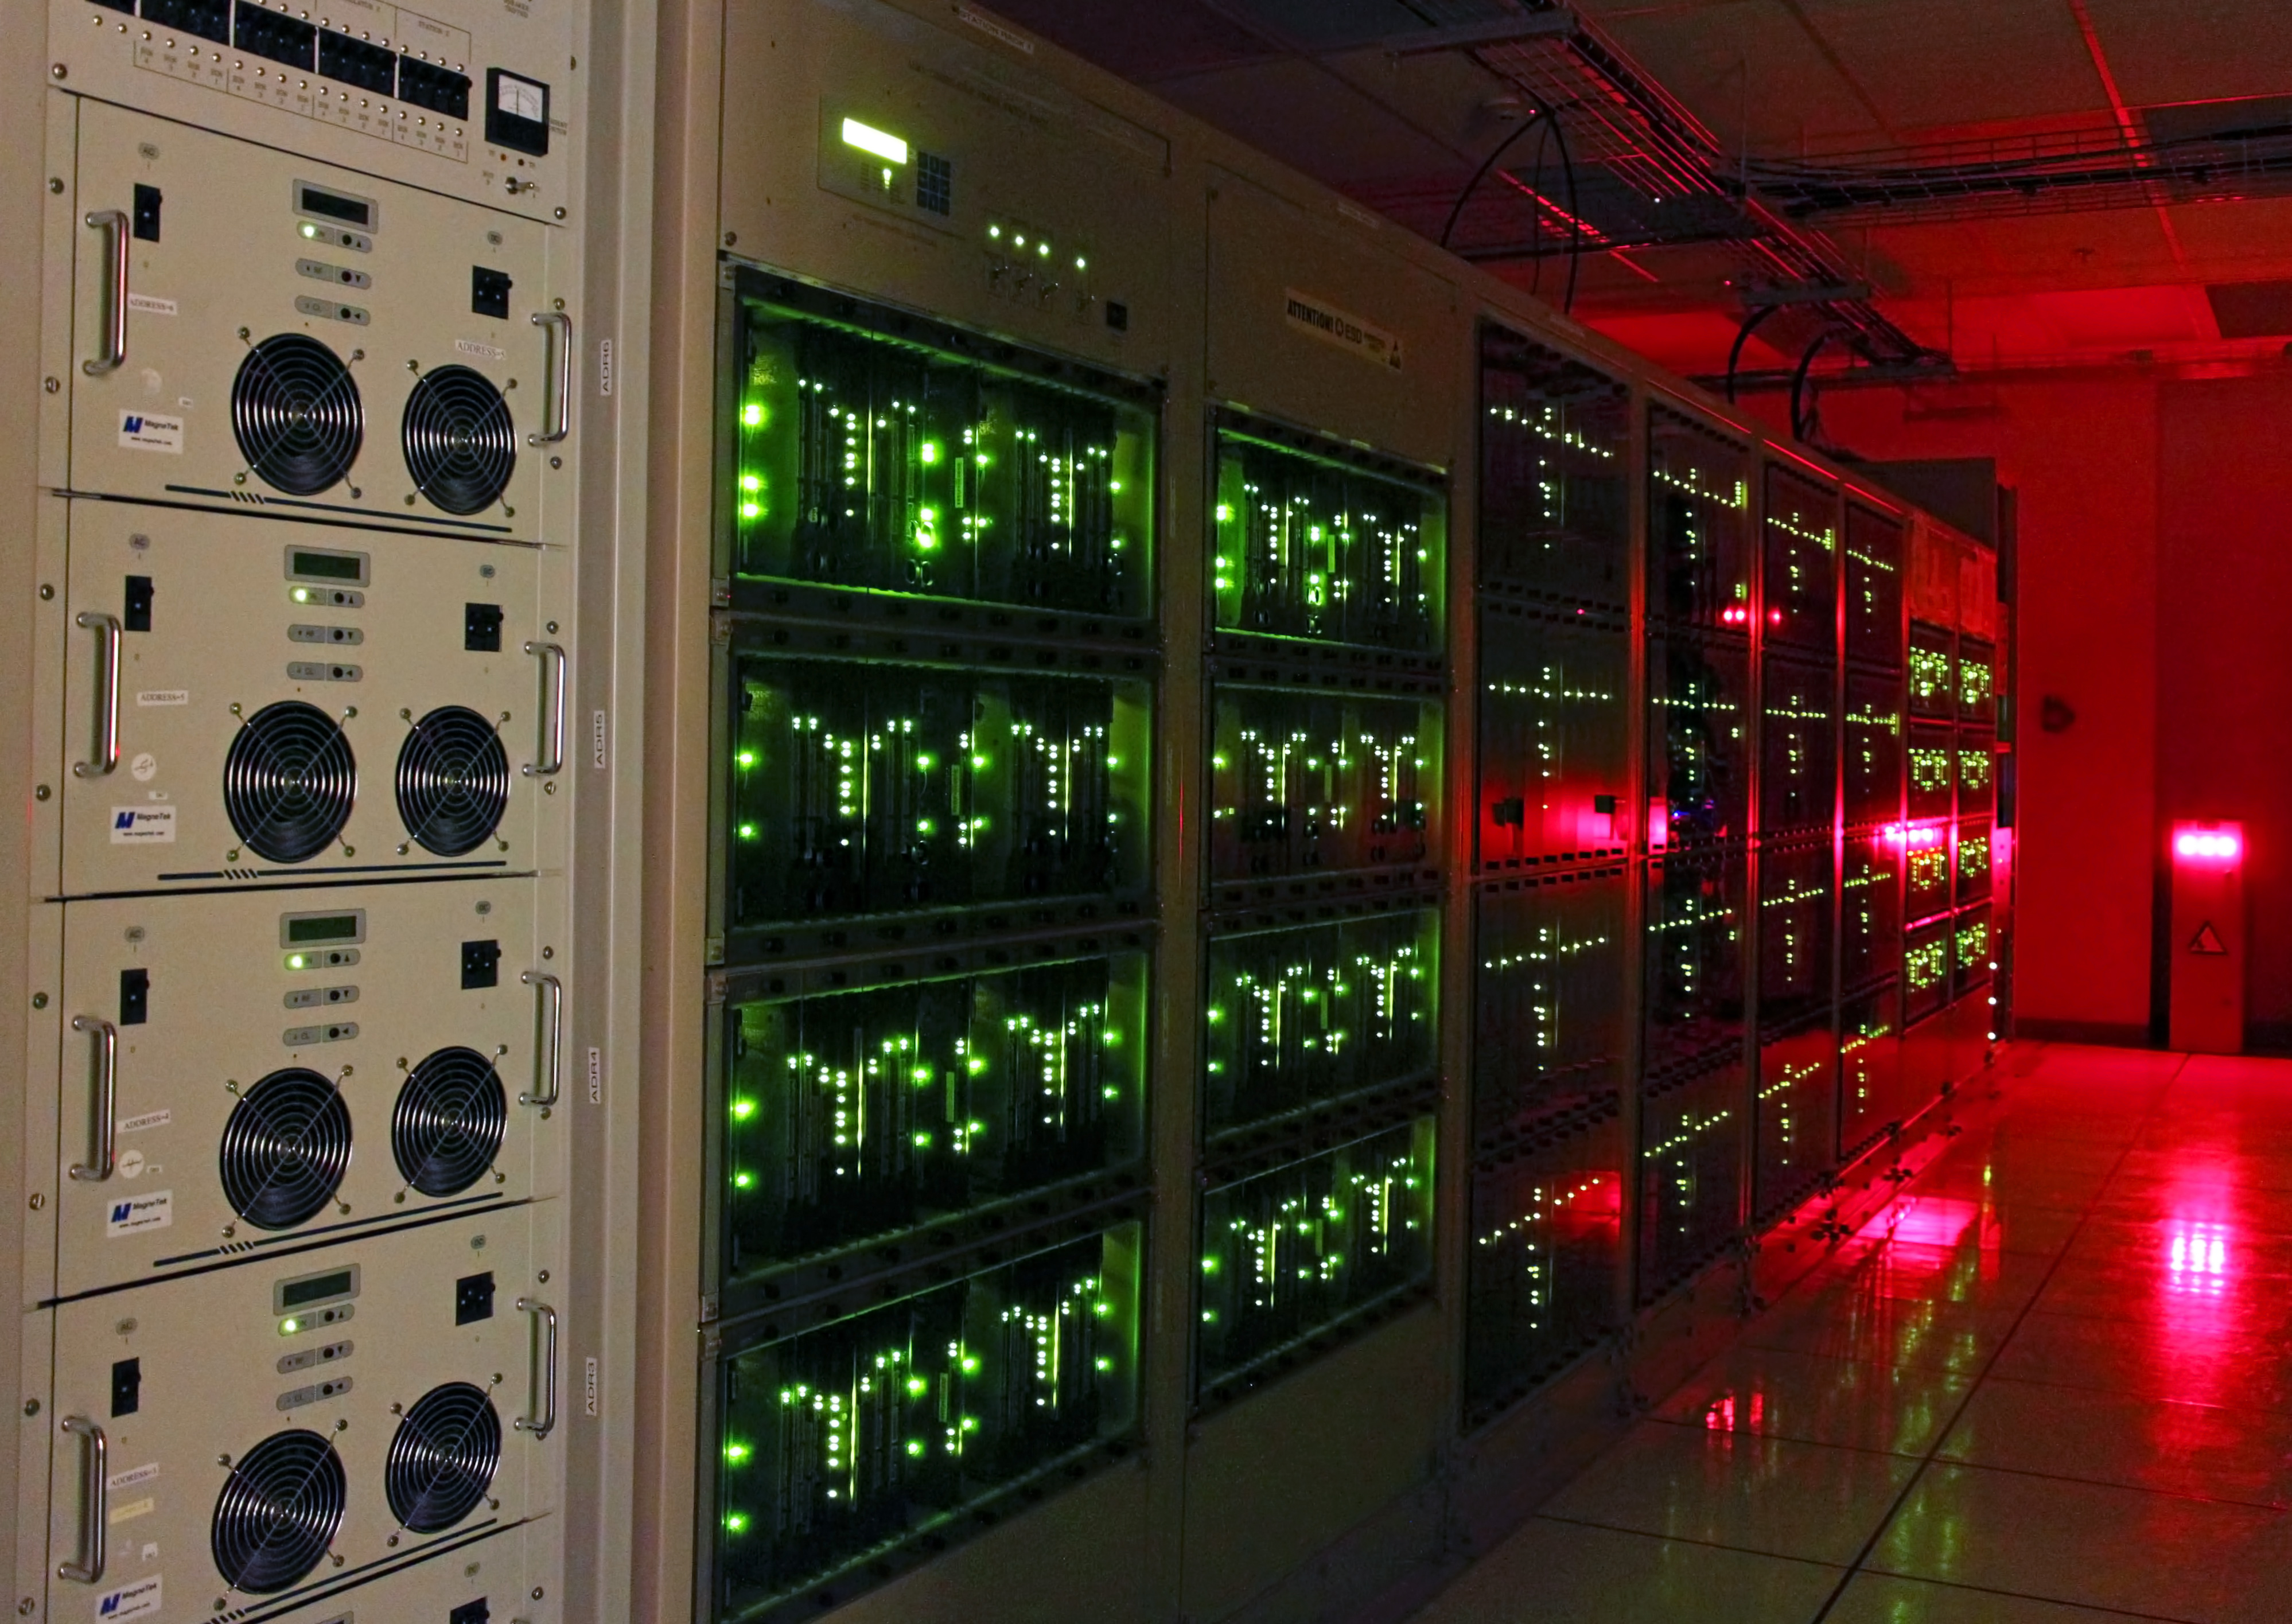

Lights glowing on the ALMA correlator

The ALMA correlator, one of the most powerful supercomputers in the world, has now been fully installed and tested at its remote, high altitude site in the Andes of northern Chile. This view shows lights glowing on some of the racks of the correlator in the ALMA Array Operations Site Technical Building. The full system has four identical quadrants, with over 134 million processors, performing up to 17 quadrillion operations per second.

Credit: S. Argandoña ALMA (ESO/NAOJ/NRAO)